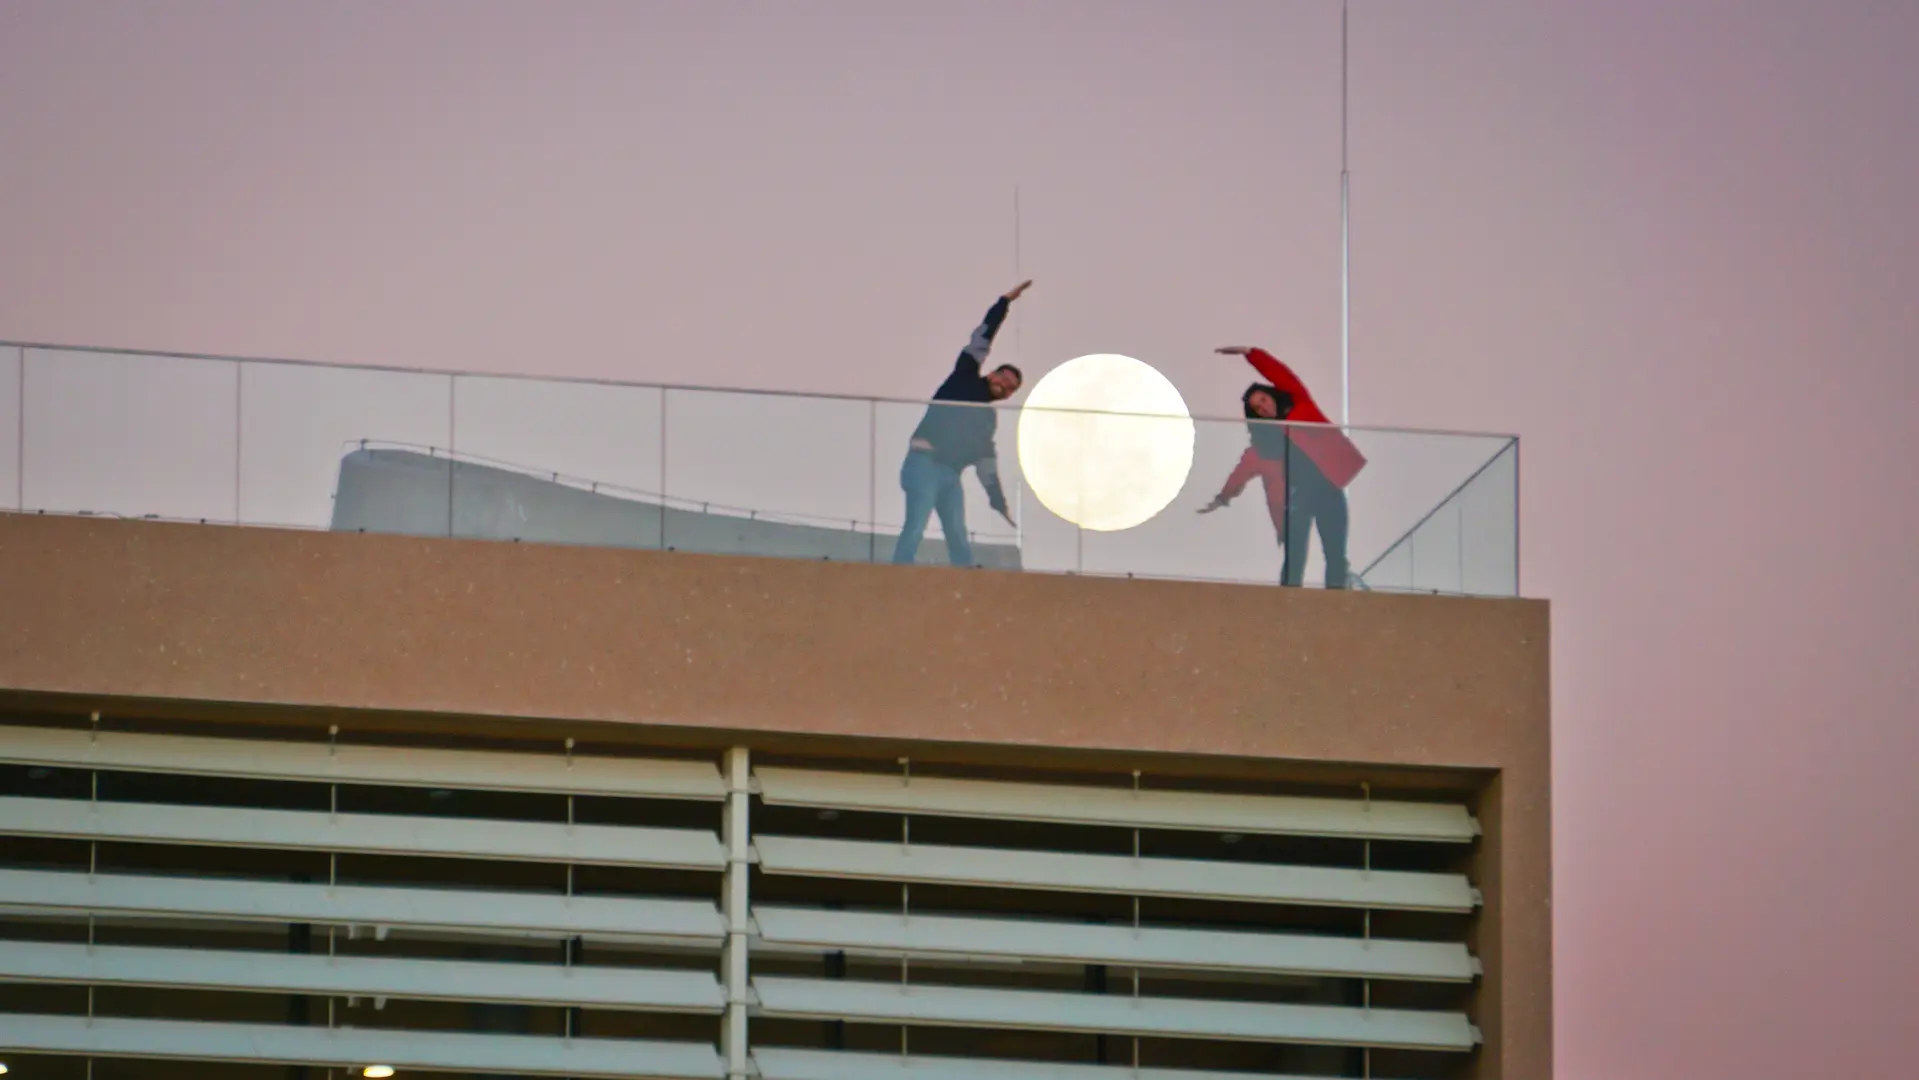

Playing with perspectives

Playing with the perspectives of the full Moon.

Credit: Pablo Carrillo - ALMA (ESO/NAOJ/NRAO)